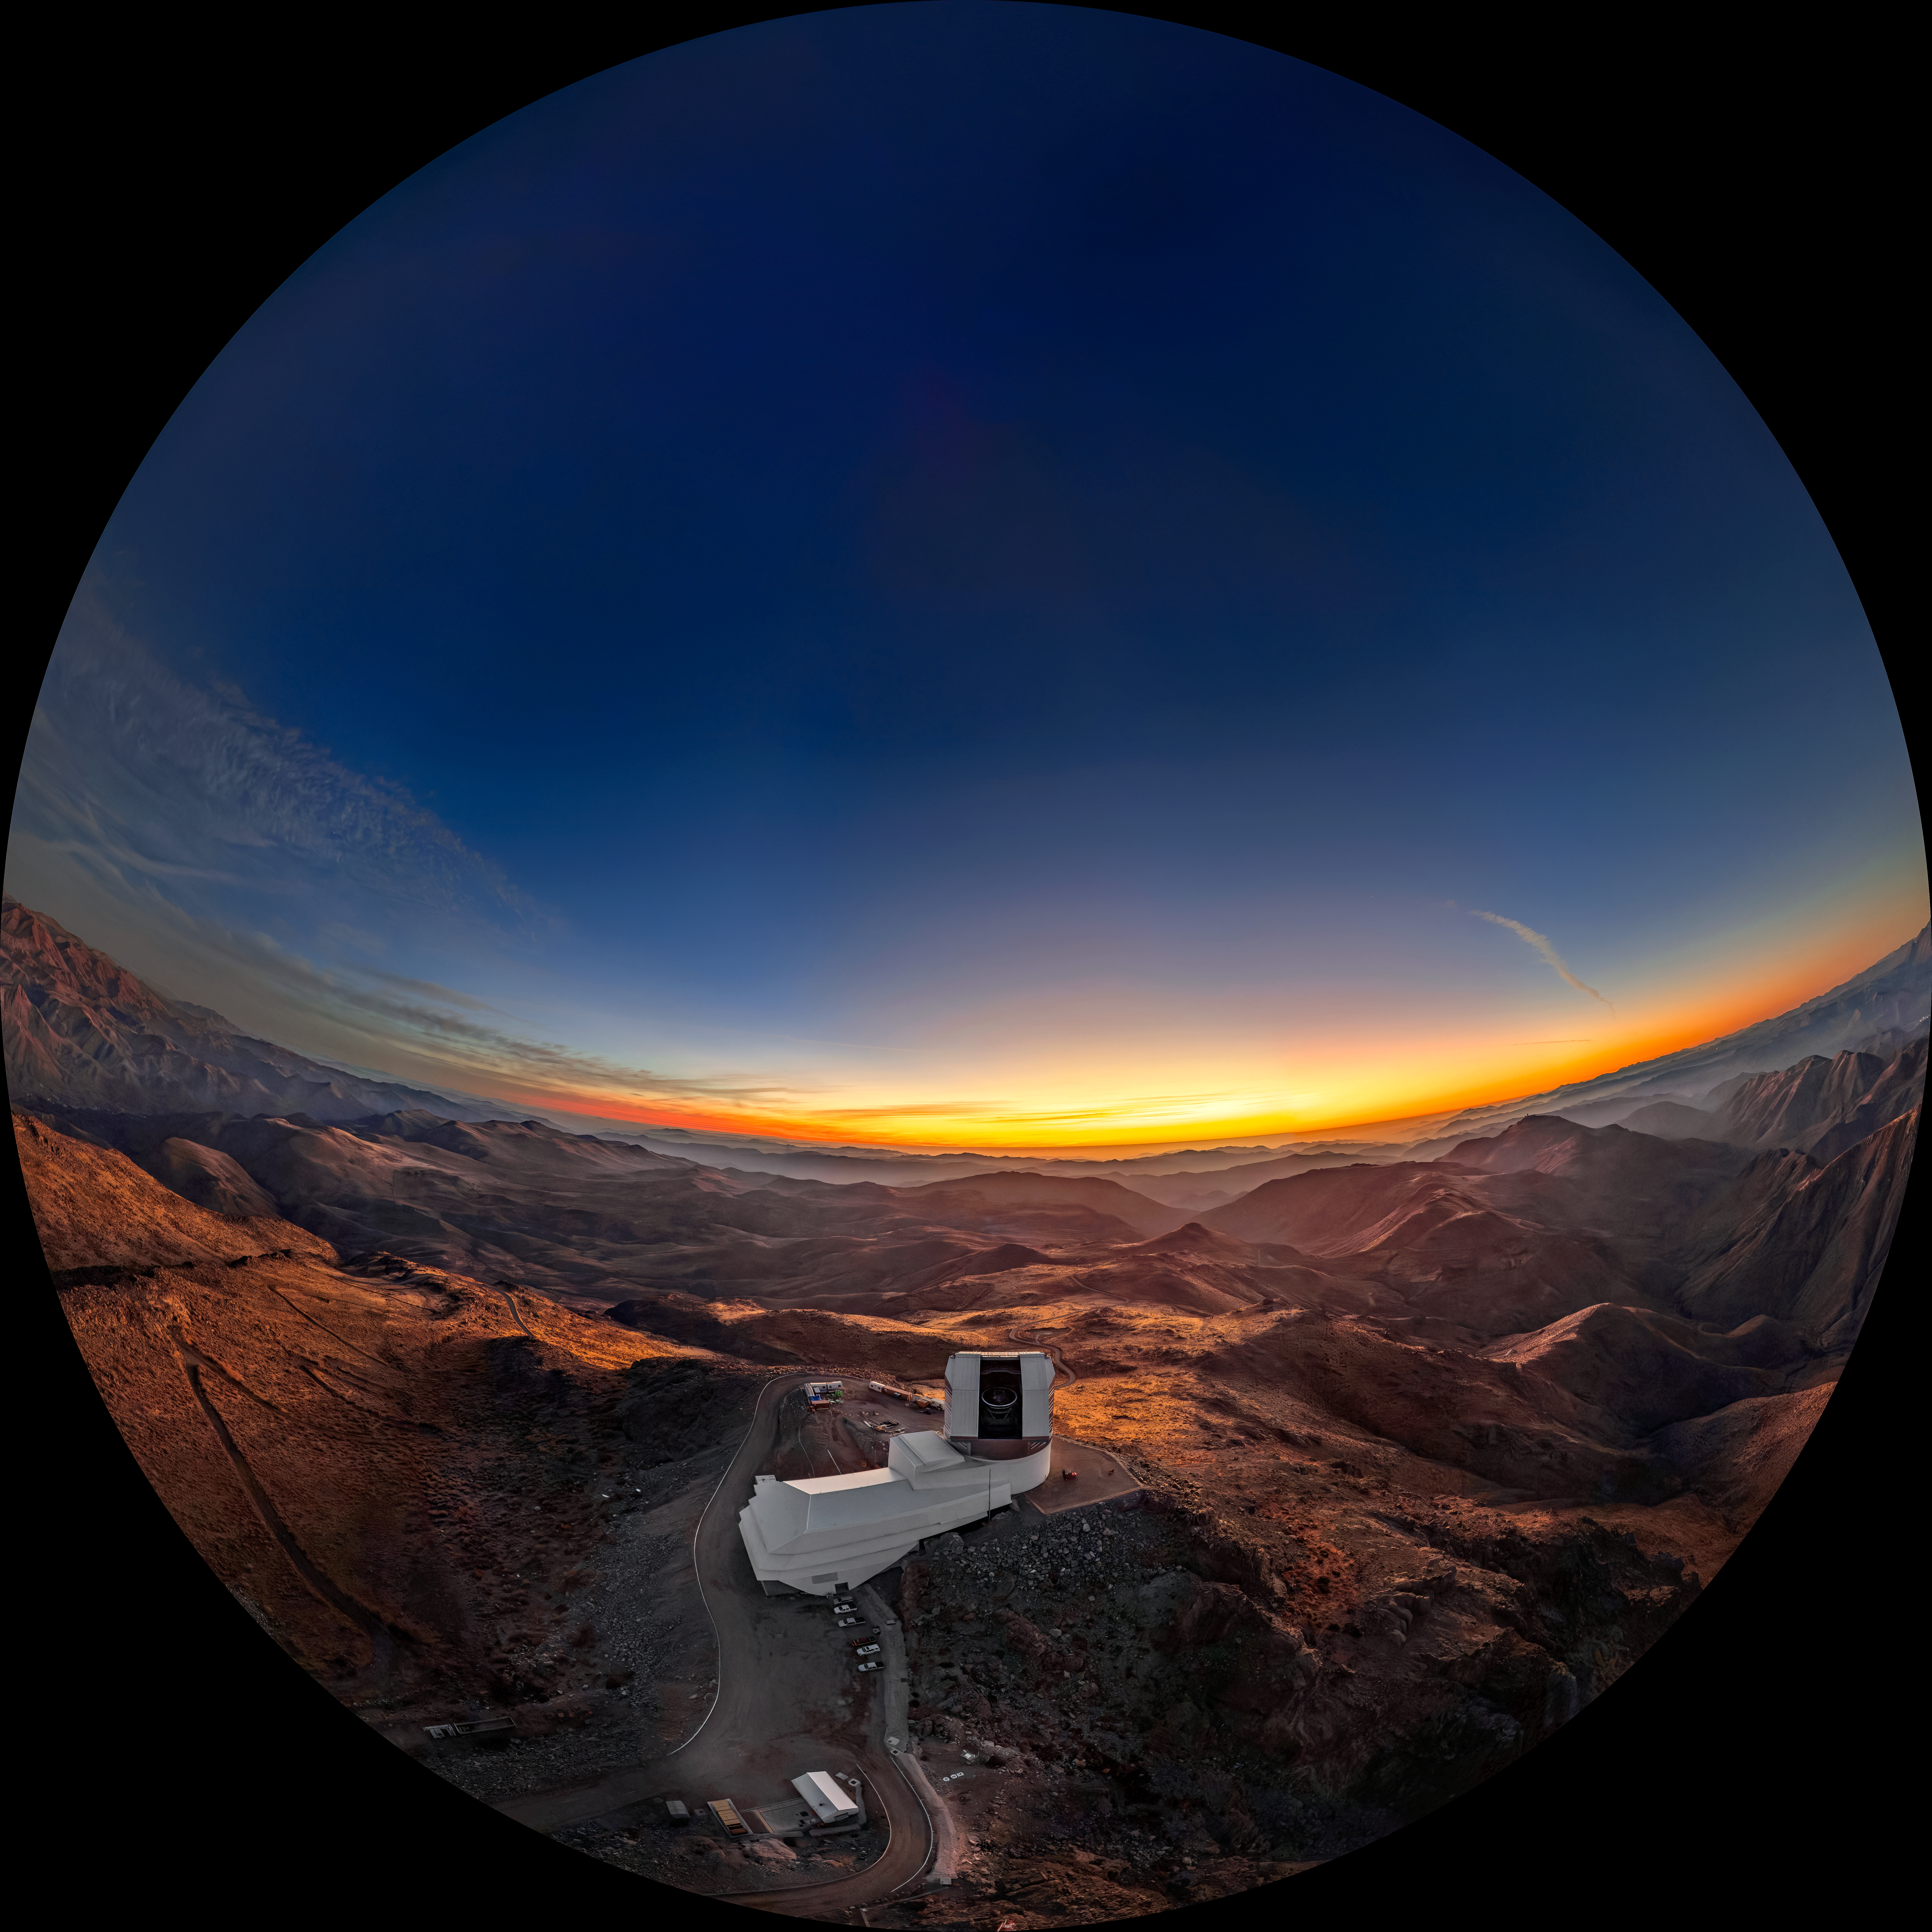

Sunset Before Rubin’s First Look (Fulldome)

The view from up high on Cerro Pachón is like nowhere else on Earth. In this bird’s-eye view of NSF–DOE Vera C. Rubin Observatory, golden sunlight glides across the rolling foothills of the Andes in the Coquimbo Region of Chile. Rubin Observatory is jointly funded by the U.S. National Science Foundation (NSF) and the U.S. Department of Energy's Office of Science (DOE/SC). Rubin is a joint program of NSF NOIRLab and DOE’s SLAC National Accelerator Laboratory, which cooperatively operate Rubin.

The original version of image was featured as a NOIRLab Image of the Week.

Theofanis Matsopoulos, the photographer, is a NOIRLab Audiovisual Ambassador.

Credit: RubinObs/NOIRLab/SLAC/NSF/DOE/AURA/T. Matsopoulos